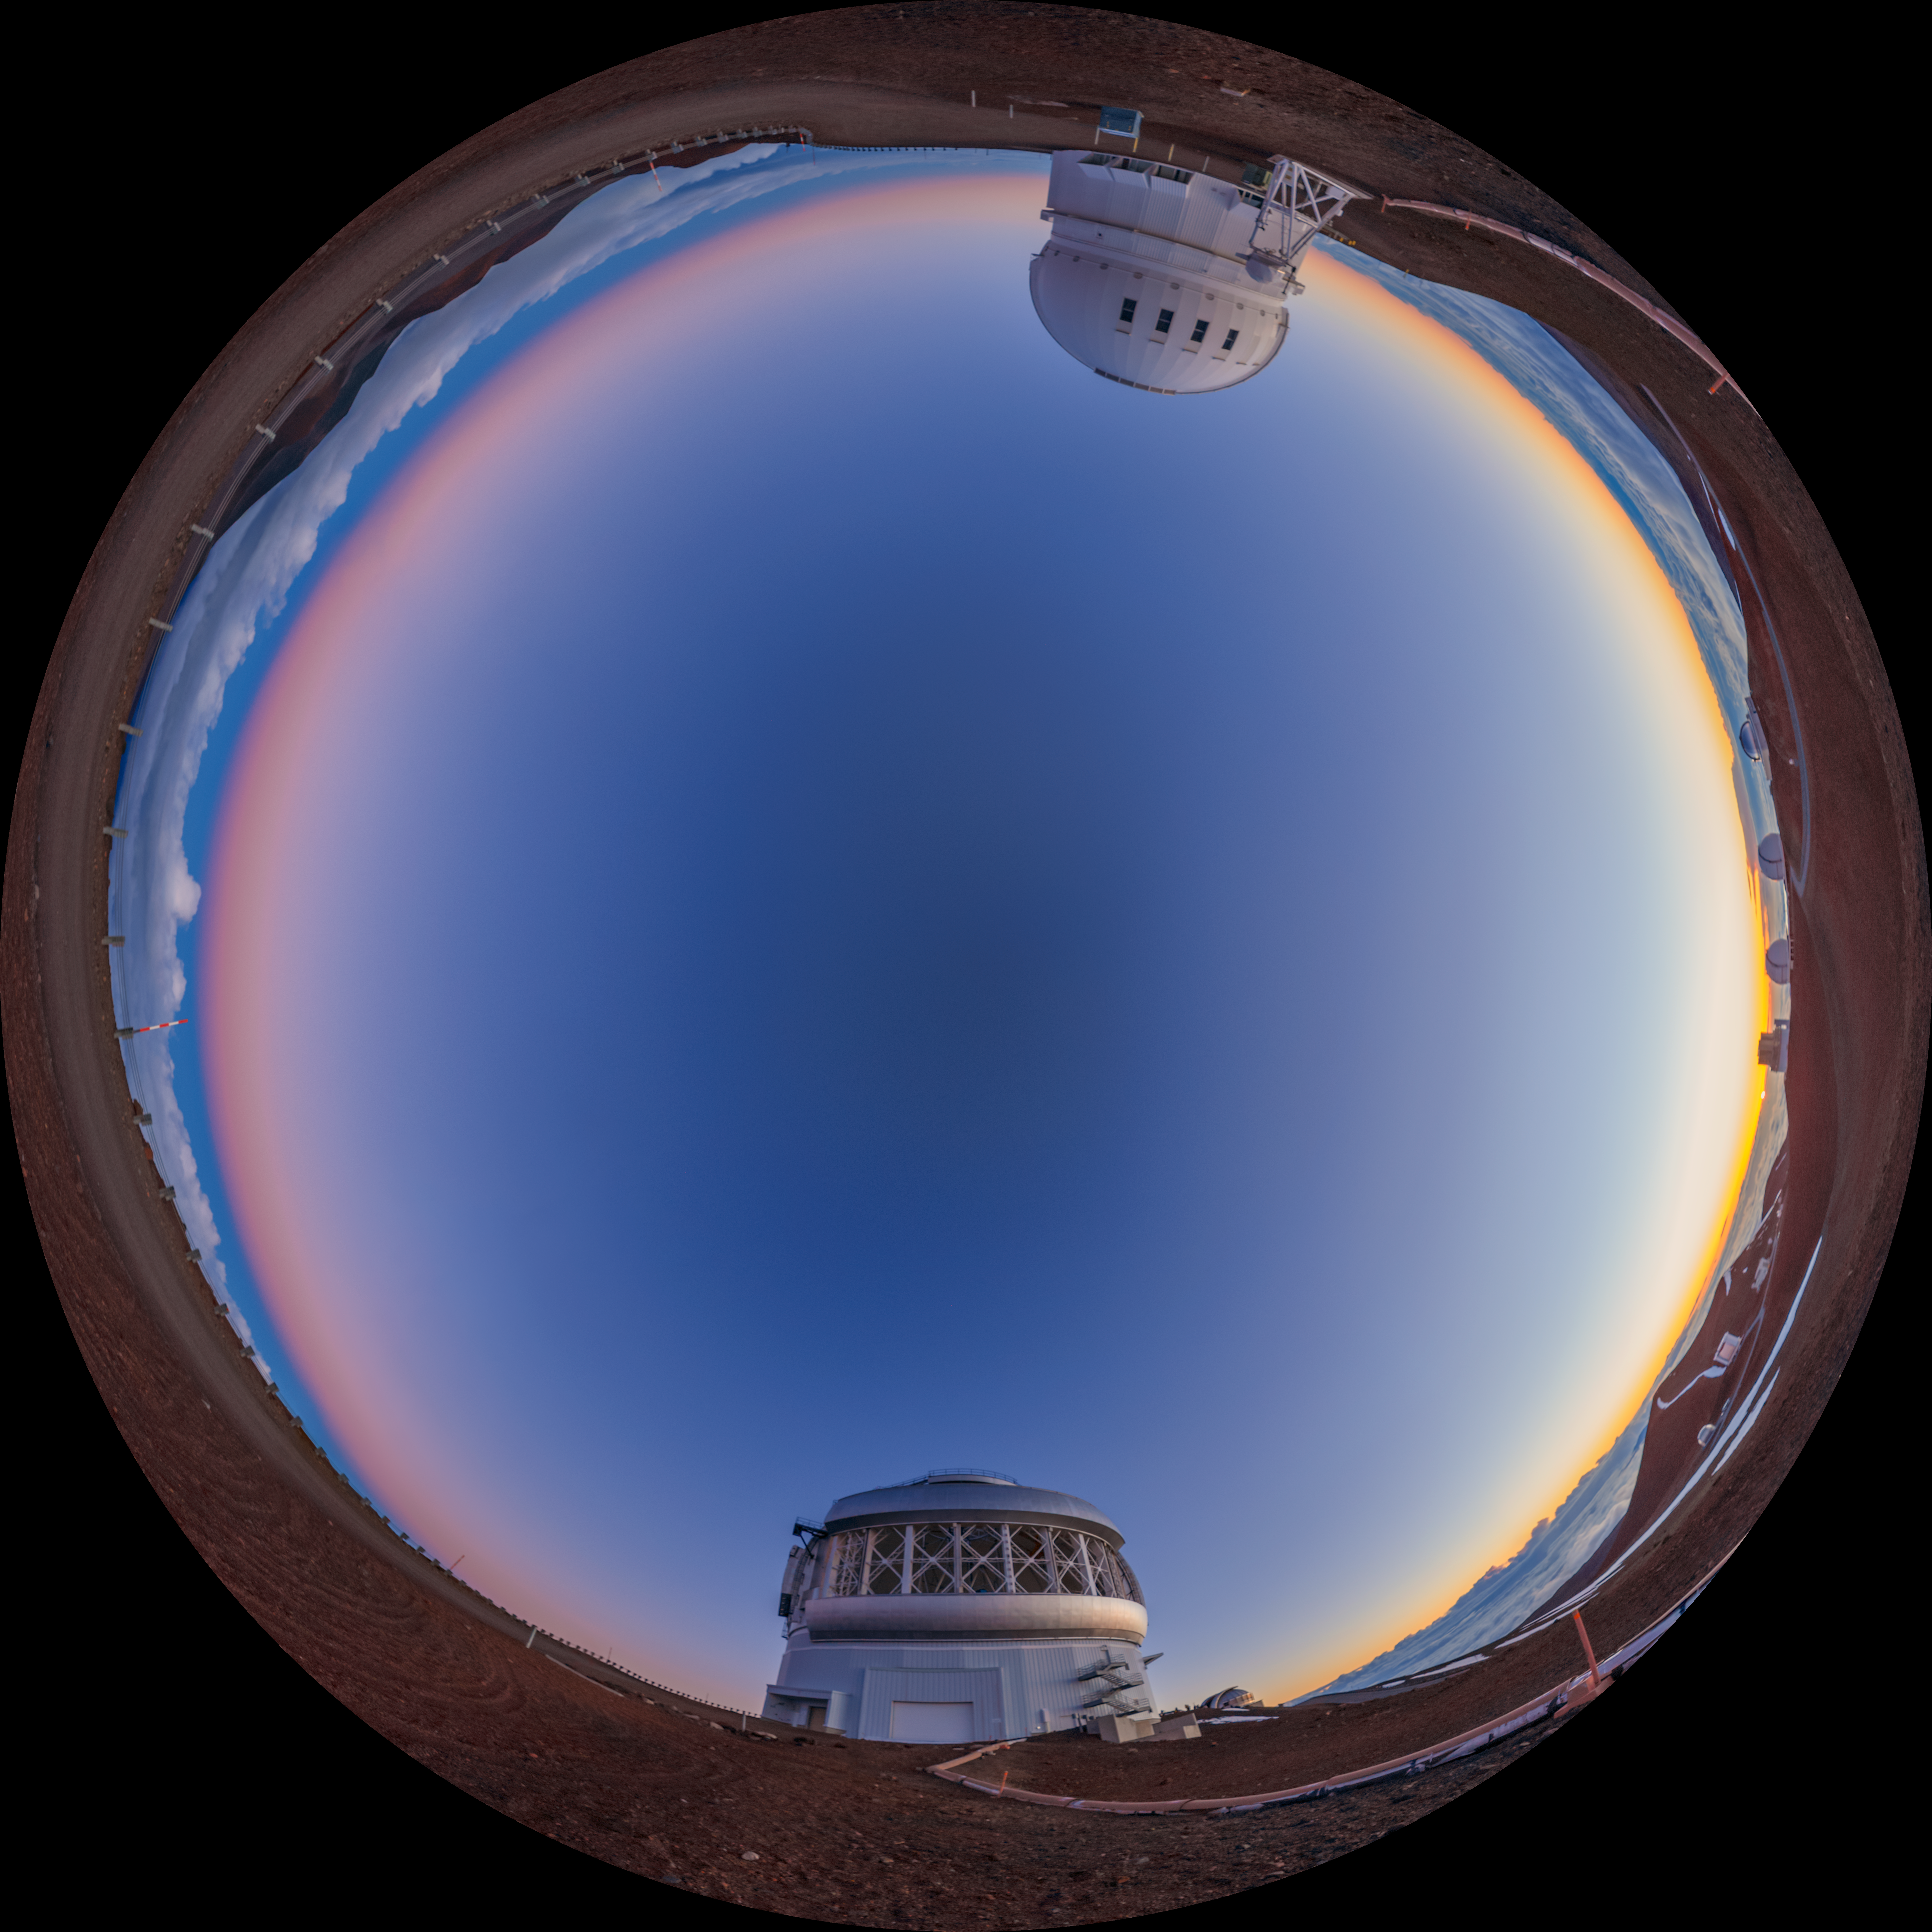

Gemini North Sunset Fulldome

A fulldome view of the sun setting behind Gemini North (bottom), one half of the International Gemini Observatory, located near the summit of Maunakea in Hawaiʻi. The Canada-France-Hawaiʻi Telescope can alse be seen (top).

A 360 panorama version of this image can be found here.

Credit: International Gemini Observatory/NOIRLab/NSF/AURA/P. Horálek